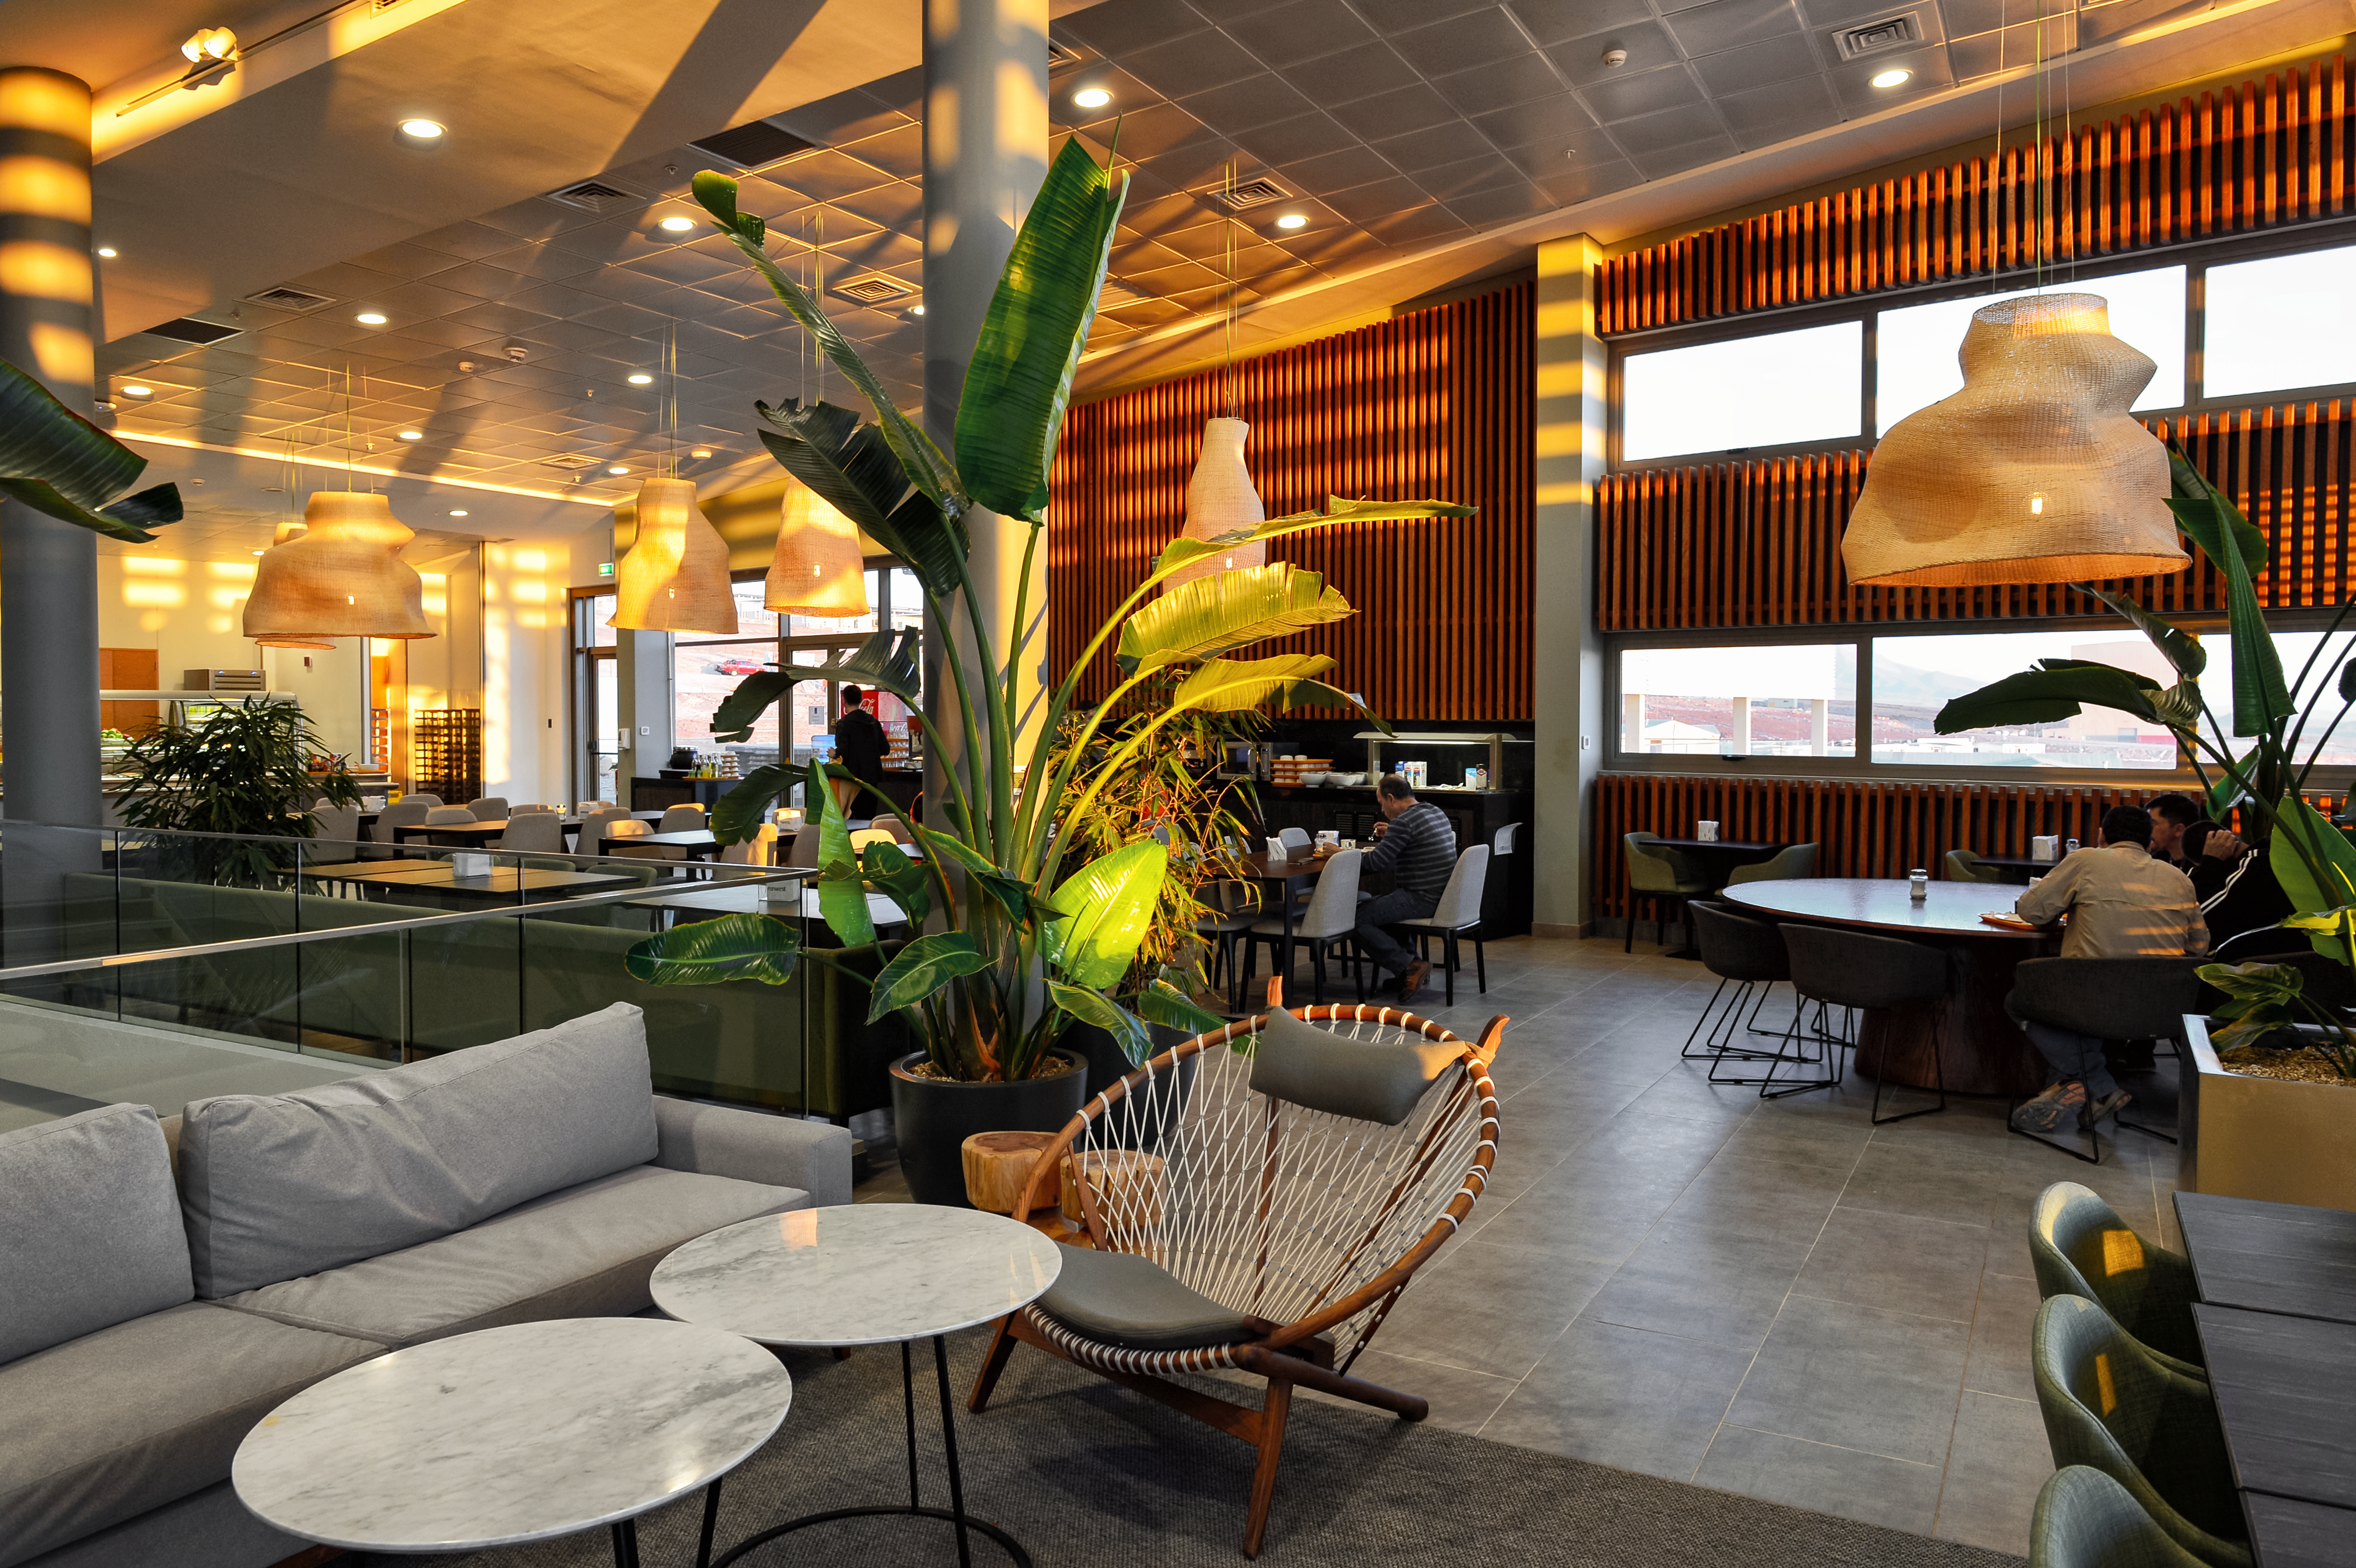

Inside the ALMA residencia

Inside the newly-completed ALMA residencia, which serves as accommodation for staff and astronomers visiting to study the Universe with the Atacama Large Millimeter/Submillimeter Array (ALMA). The residencia is located at an altitude of 3000 meters, still about 2000 meters below ALMA itself, which sits on the breathtaking Chajnantor Plateau. The residencia offers many leisure facilities, including a library, lounge and spa with a gym, swimming pool and sauna, providing a relaxing environment to balance the harsh desert surroundings for the residents, many of whom have irregular working hours and night shifts.

Credit: A. Caproni/ESO